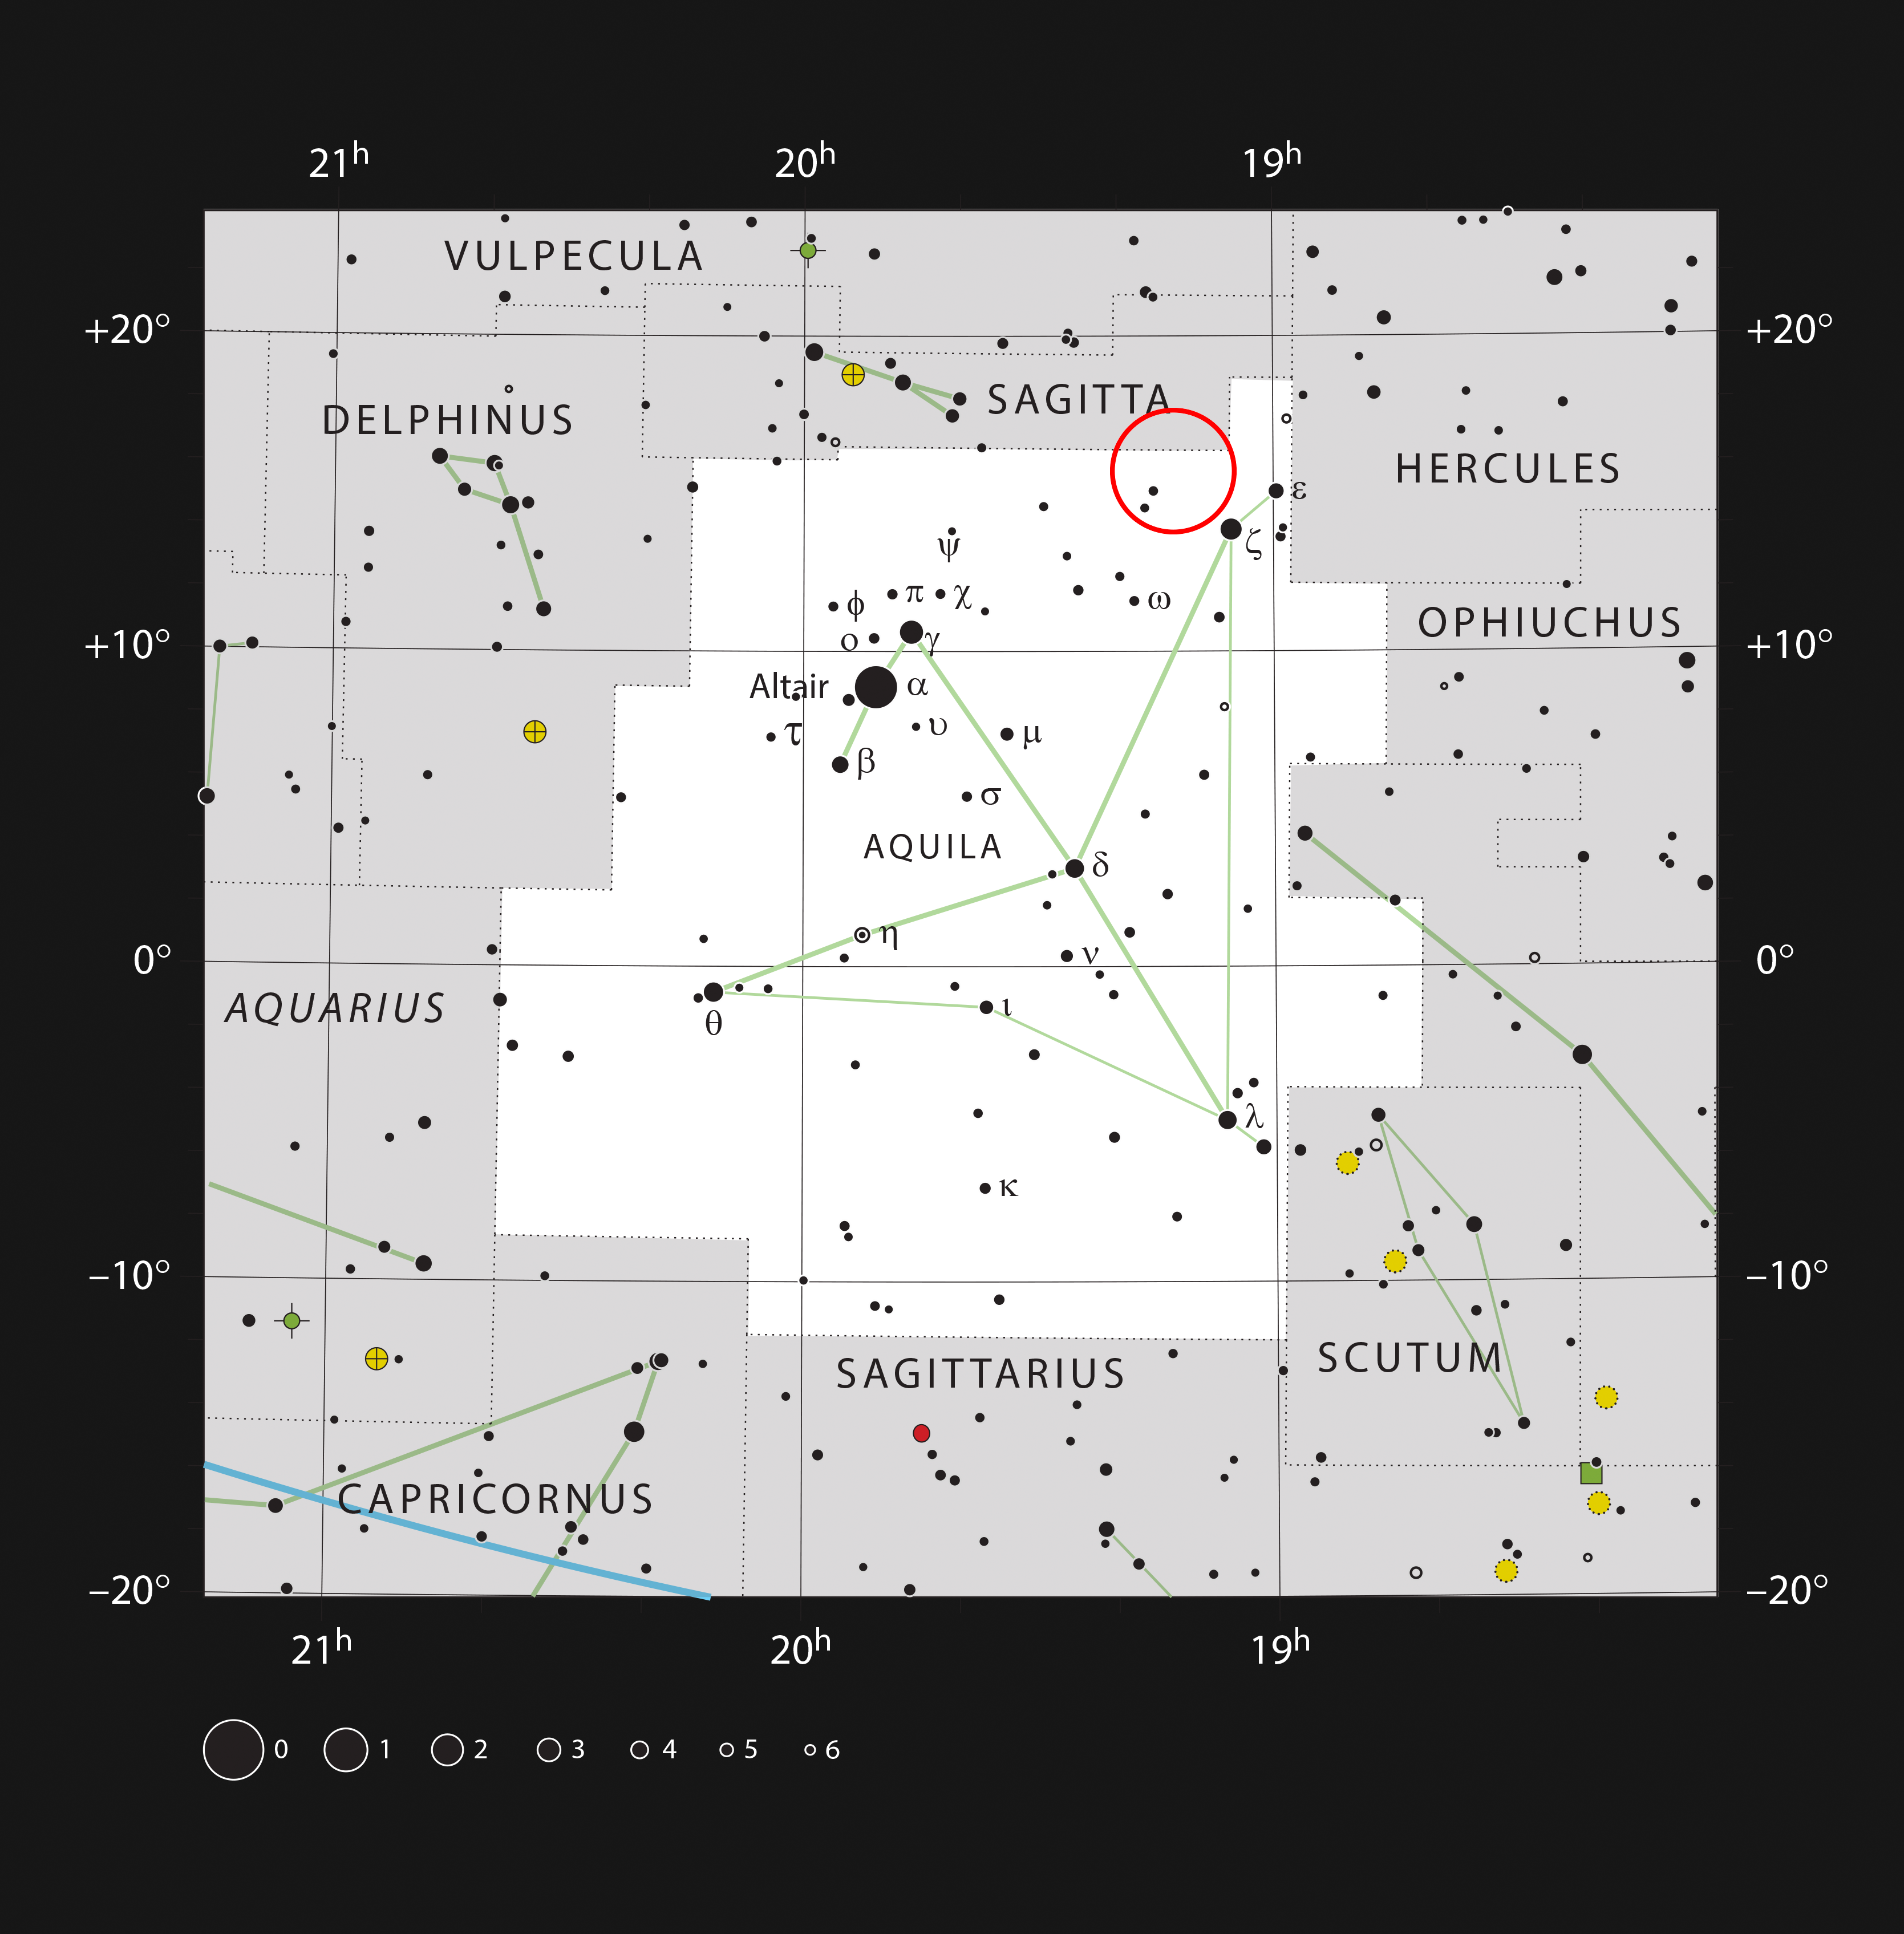

The planetary nebula Henize 2-428 in the constellation of Aquila

This chart shows the constellation of Aquila (The Eagle) and shows most stars that can be seen with the naked eye on a clear dark night. The location of the unusually planetary nebula Henize 2-428 is marked with a red circle. This tiny object is not visible in small telescopes.

Credit: ESO, IAU and Sky & Telescope